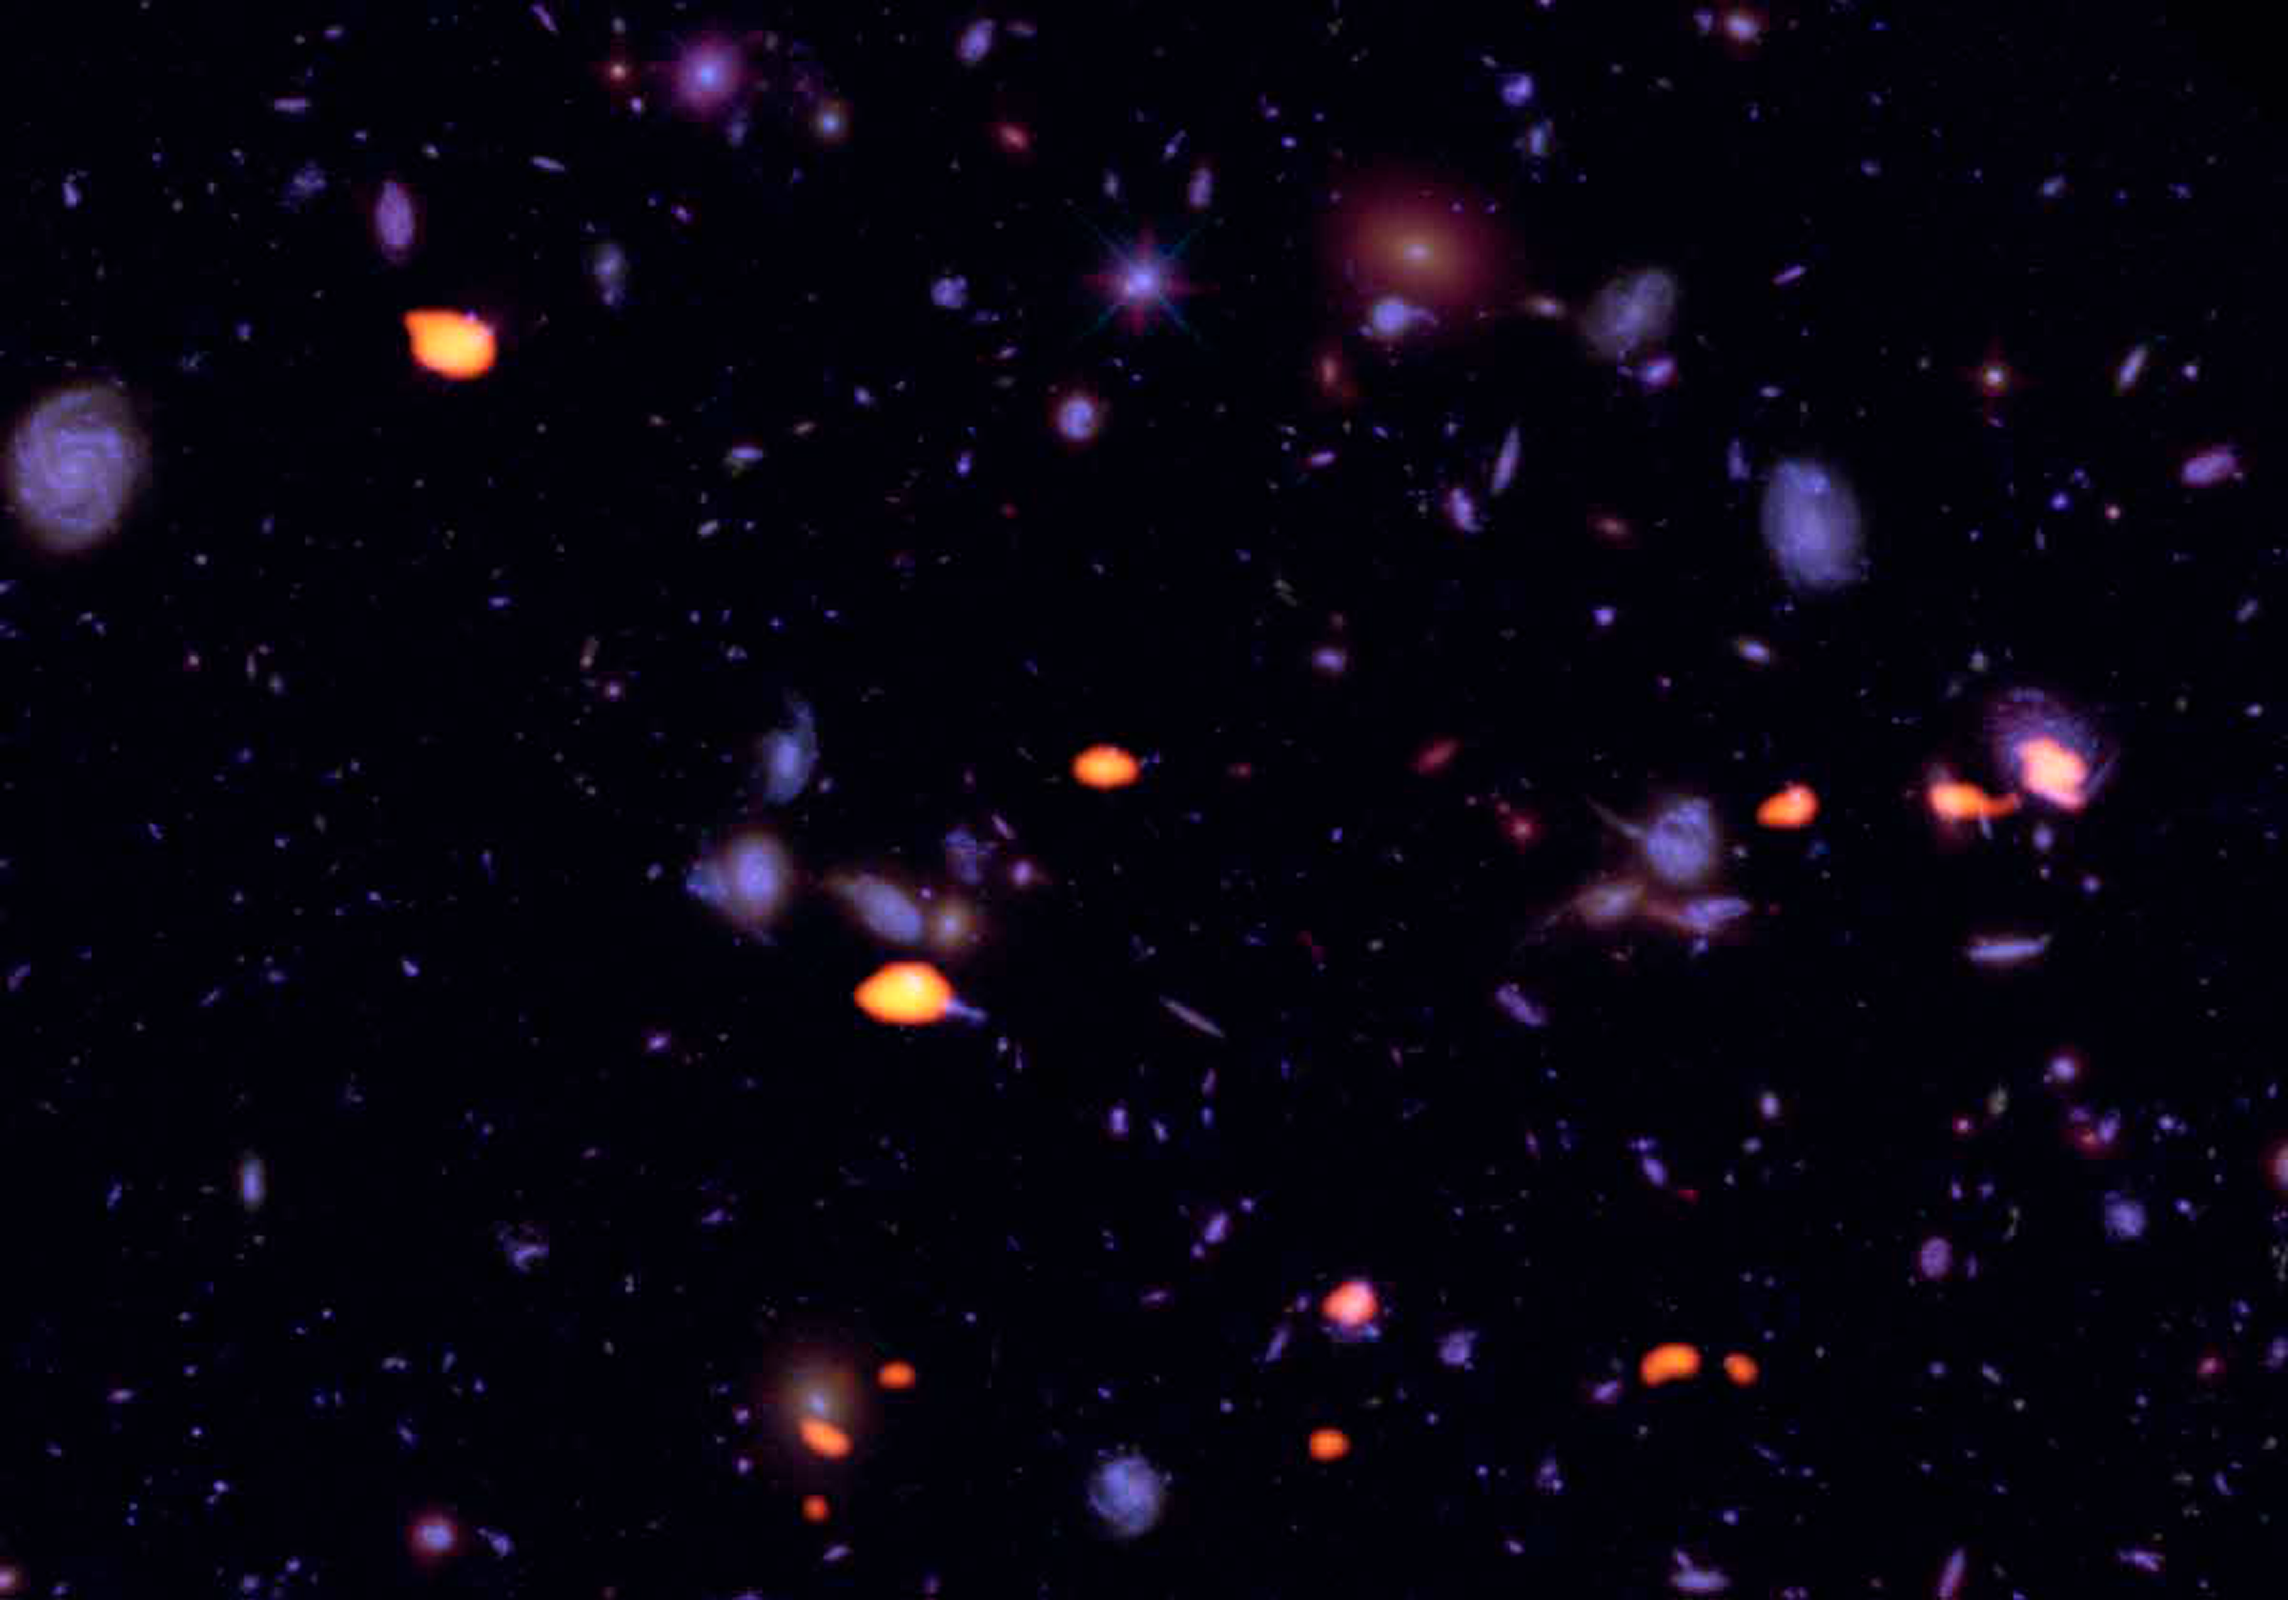

New Insights into the ‘Golden Age’ of Galaxy Formation

Studies of a distant corner of the Universe, the Hubble Ultra Deep Field, made with the Atacama Large Millimeter Array (ALMA) have revealed distant galaxies rich in molecular gas. Their high gas content likely fueled the high rate of star formation during the “Golden Age” of galaxy formation 10 billion years ago. The discovery was made by international team of astronomers, including NOAO astronomer Mark Dickinson.

Credit: B. Saxton (NRAO/AUI/NSF); ALMA (ESO/NAOJ/NRAO); NASA/ESA Hubble